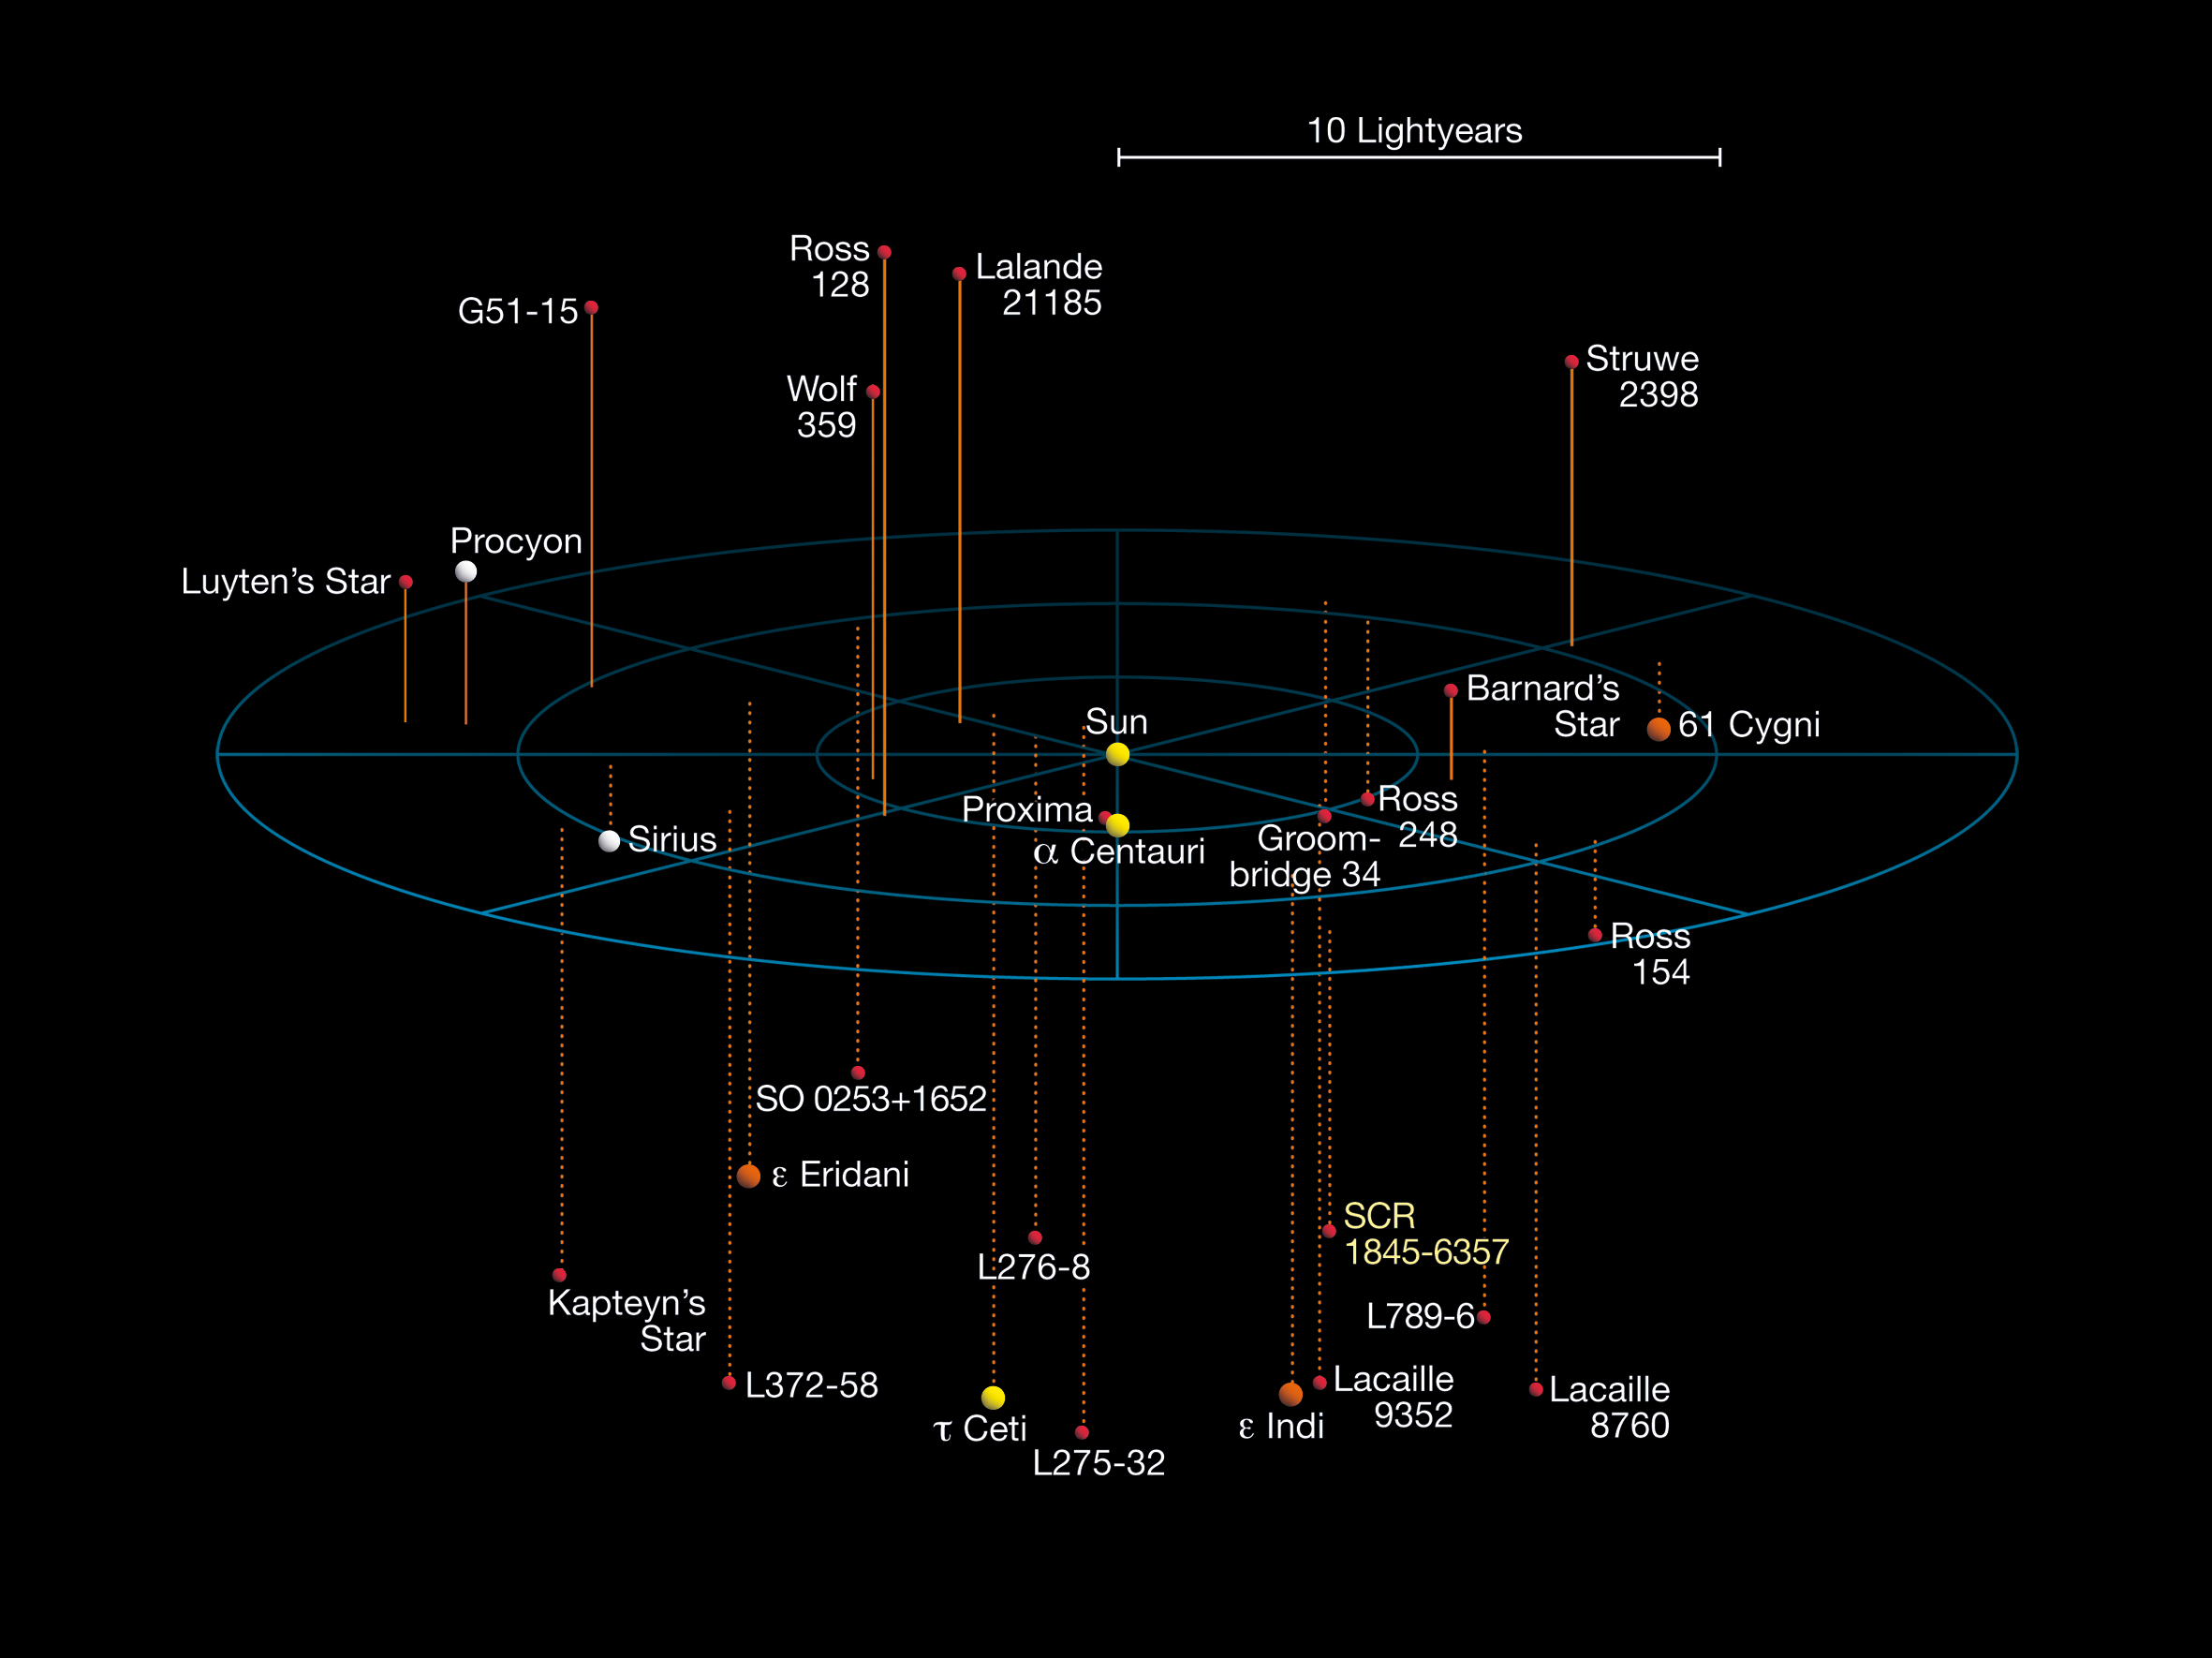

Stars in the solar neighbourhood

Three-dimensional map of all known stellar systems within 12.7 light-years from the Sun. SCR 1845-6357 appears towards the bottom right hand corner of the image. This map was adapted from images by Richard Powell at atlasoftheuniverse.com.

Credit: ESO, Richard Powell